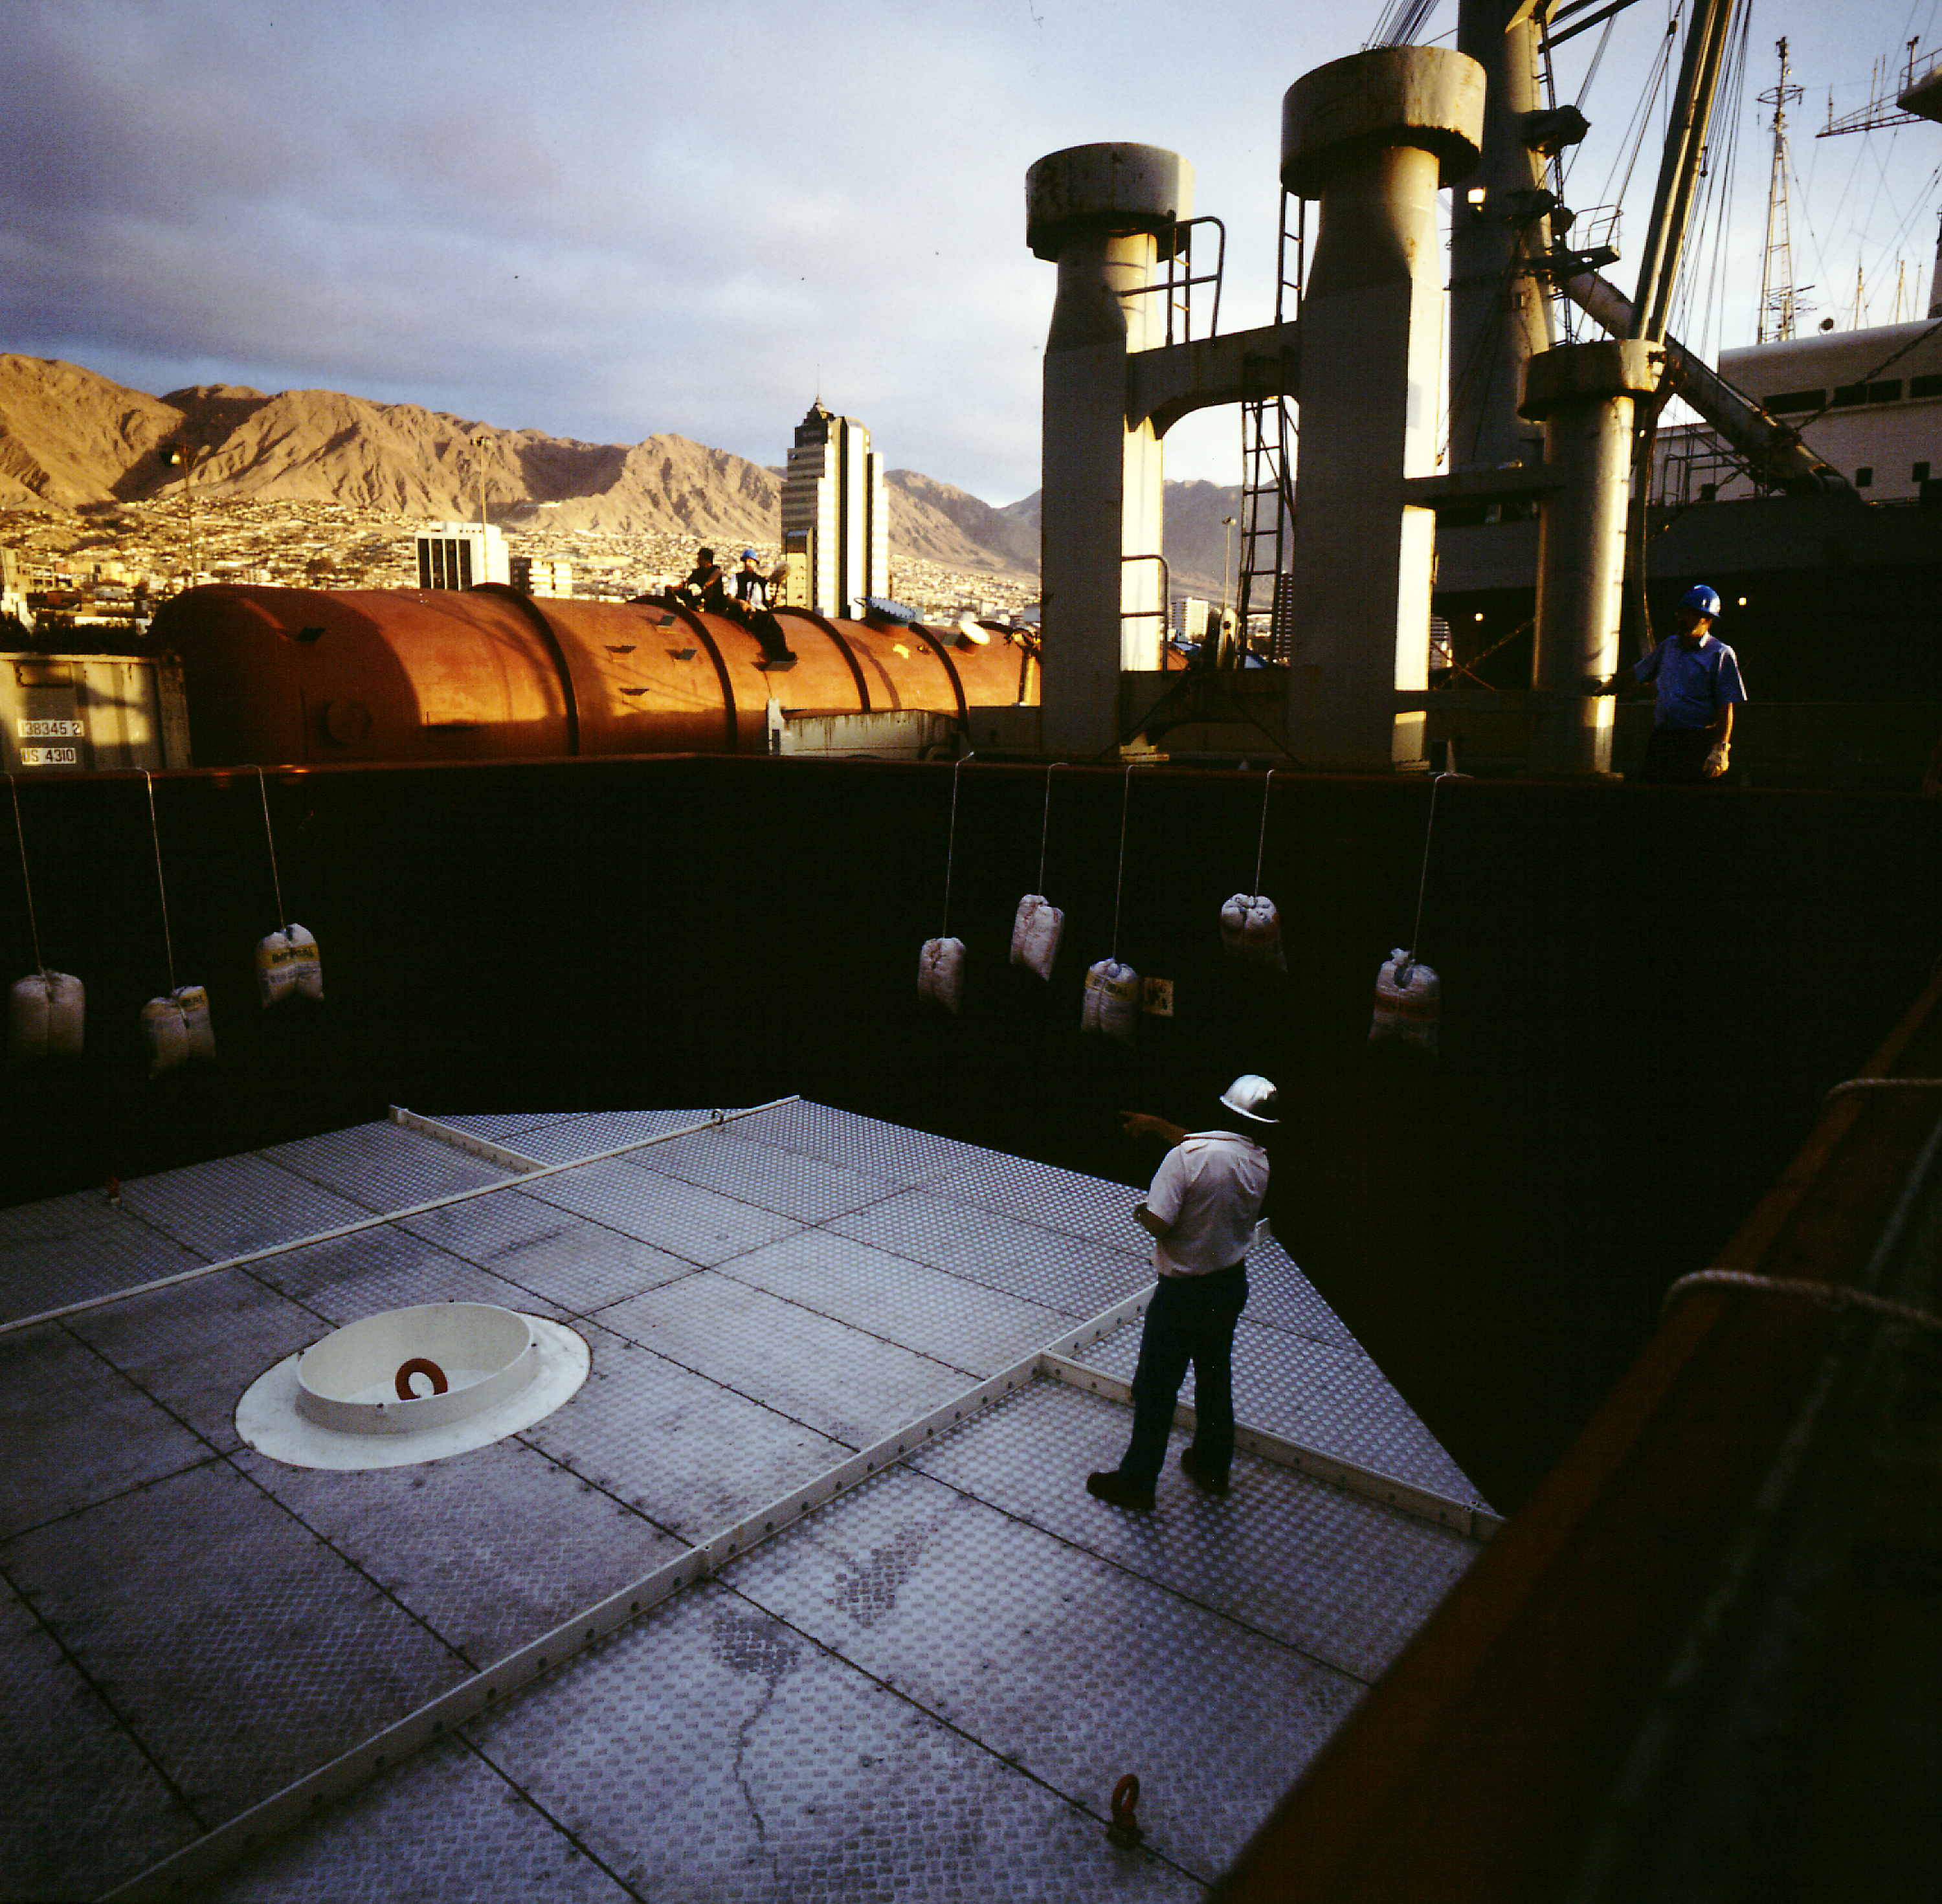

Arriving at Antofagasta

View from M/S Tarpon Santiago towards the city of Antofagasta illuminated by the setting sun, just after arrival. The deck covers have been removed and the box with the M1 mirror is ready for unloading from the hold.

Credit: ESO